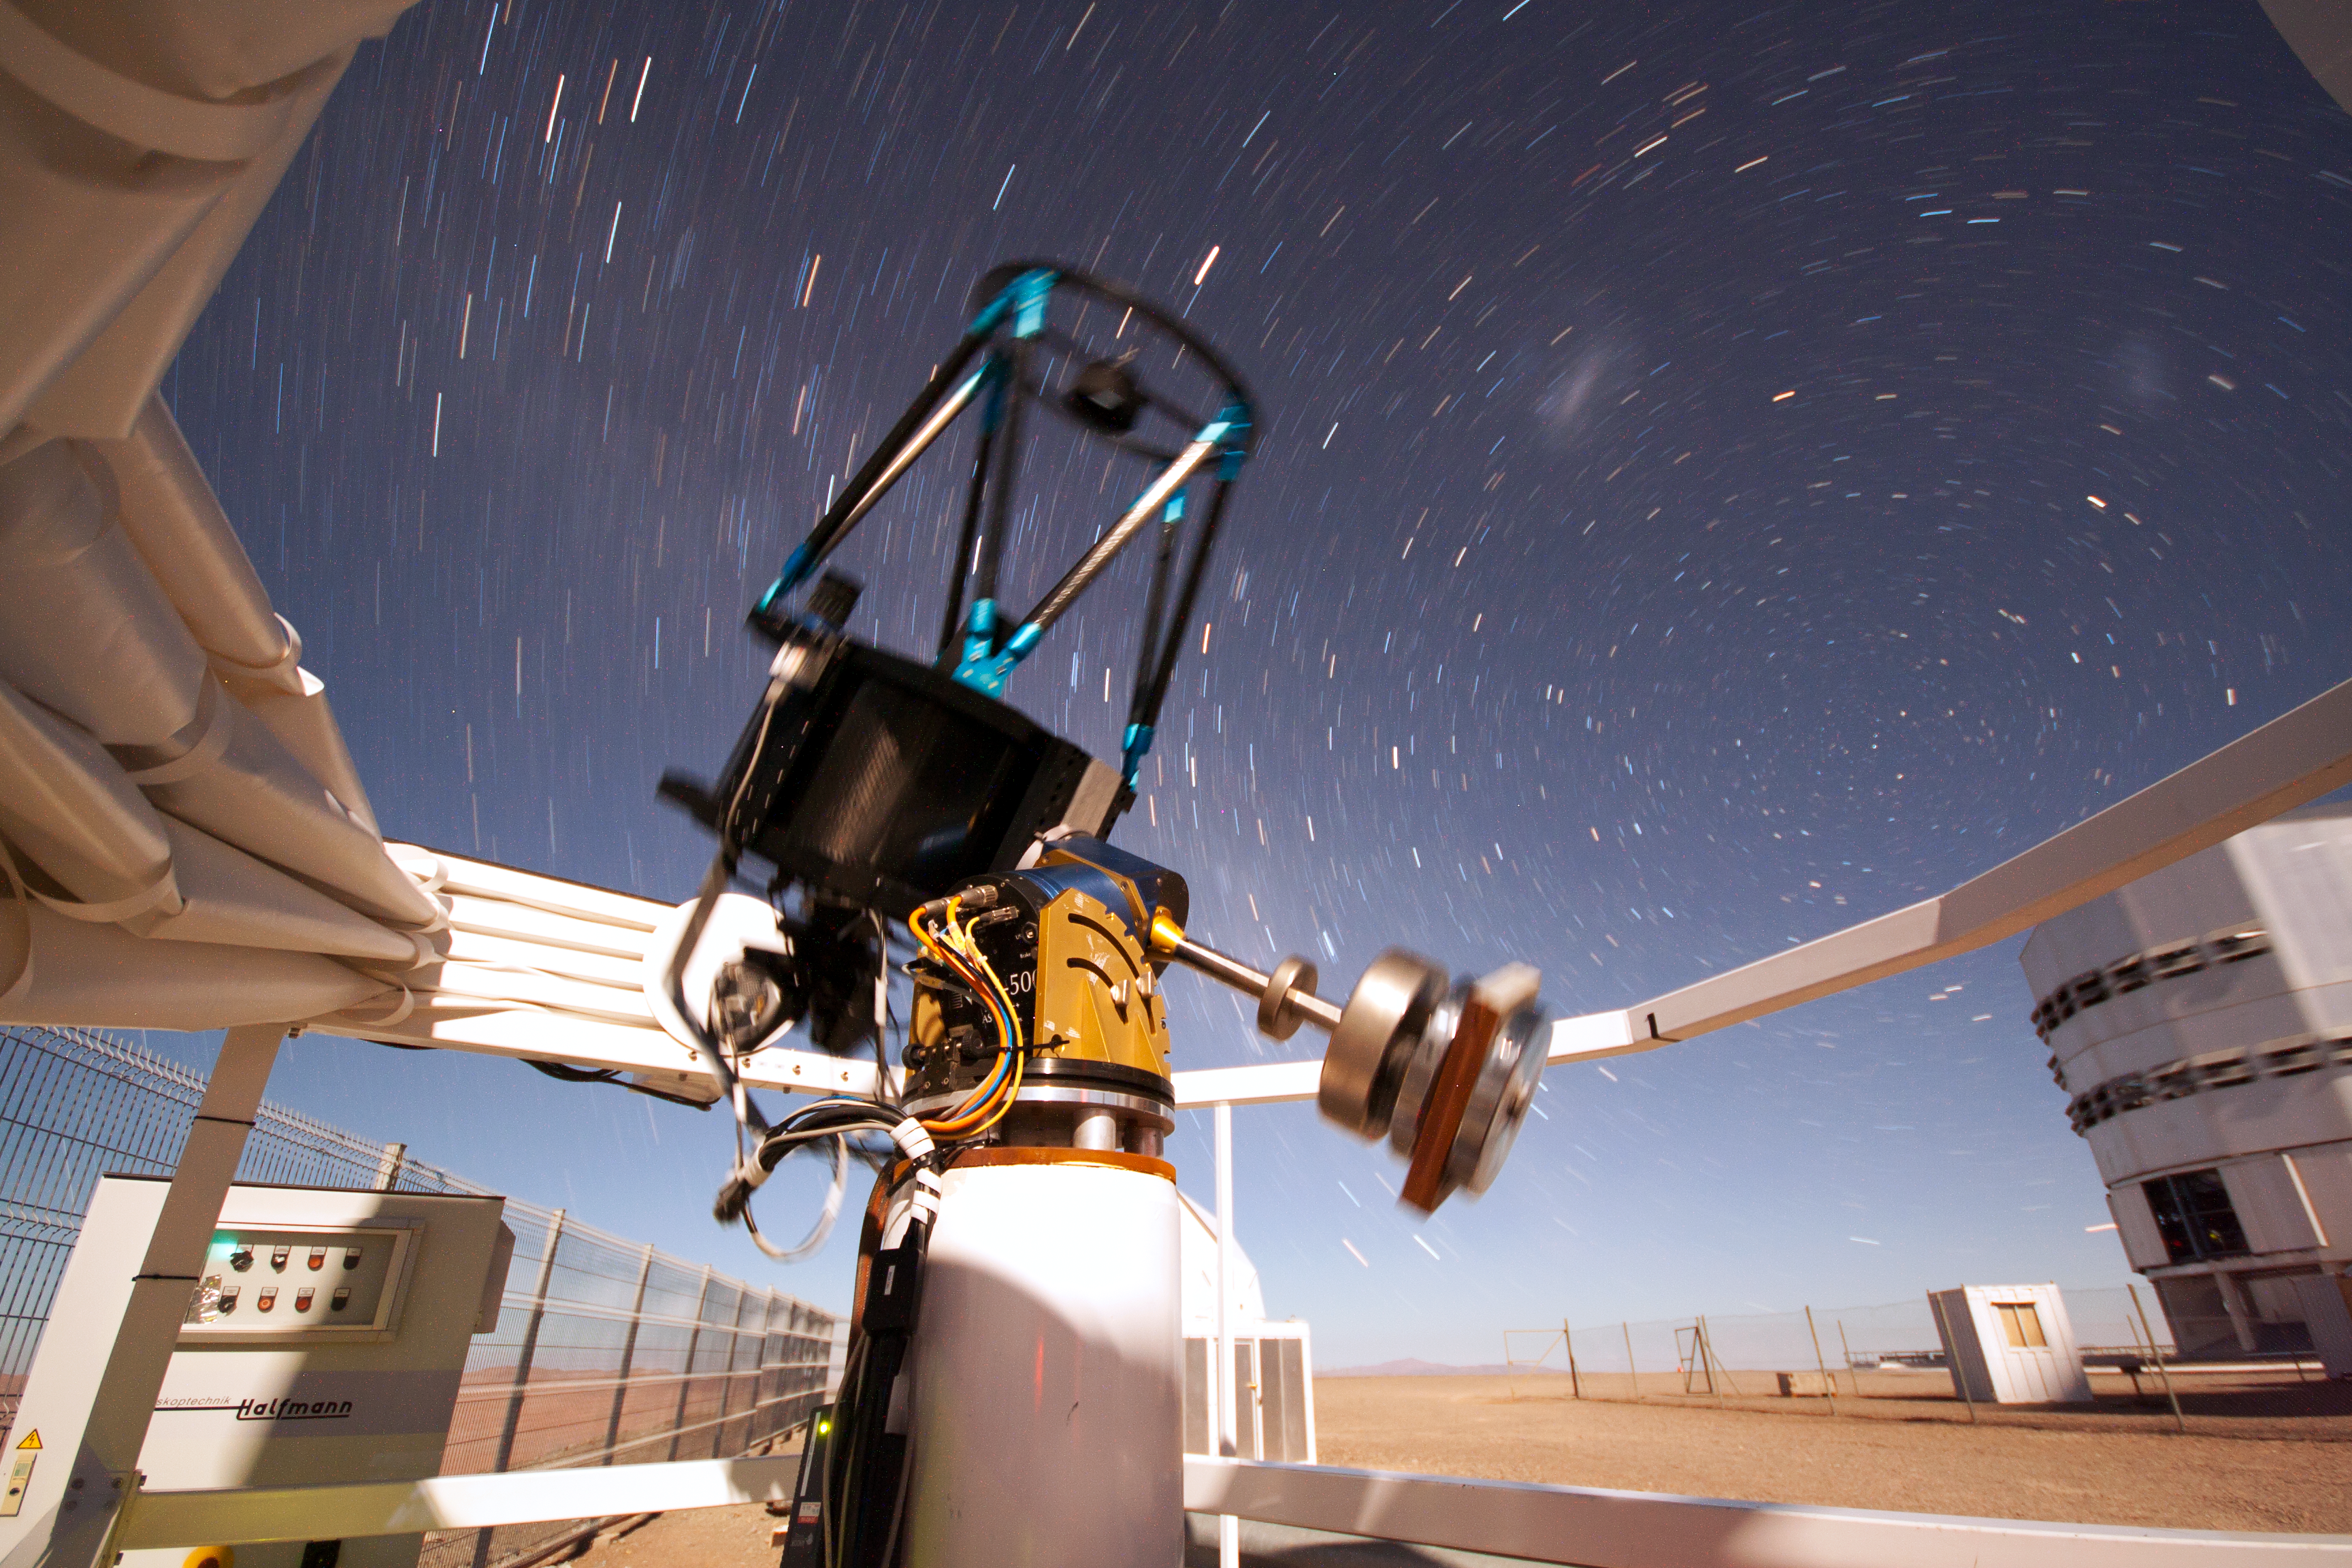

SLODAR instrument at Paranal

This small telescope feeds an instrument that monitors the vertical profile of the atmospheric turbulence, using the so-called “Slope Detection and Ranging (SLODAR)” technique. The instrument, developed by Durham University and ESO, was deployed at ESO’s Paranal Observatory for a statistical characterisation of the site in March 2011. In the background, on the right, the enclosure of the 8.2-metre Yepun telescope is partially visible. The long exposure shows the apparent motion of the sky around the celestial south pole, seen on the upper left of the Yepun Telescope. Above the south pole, the two fuzzy spots are, from left to right, the Large and the Small Magellanic Cloud, neighbouring galaxies of the Milky Way.

Credit: T. Butterley/ESO